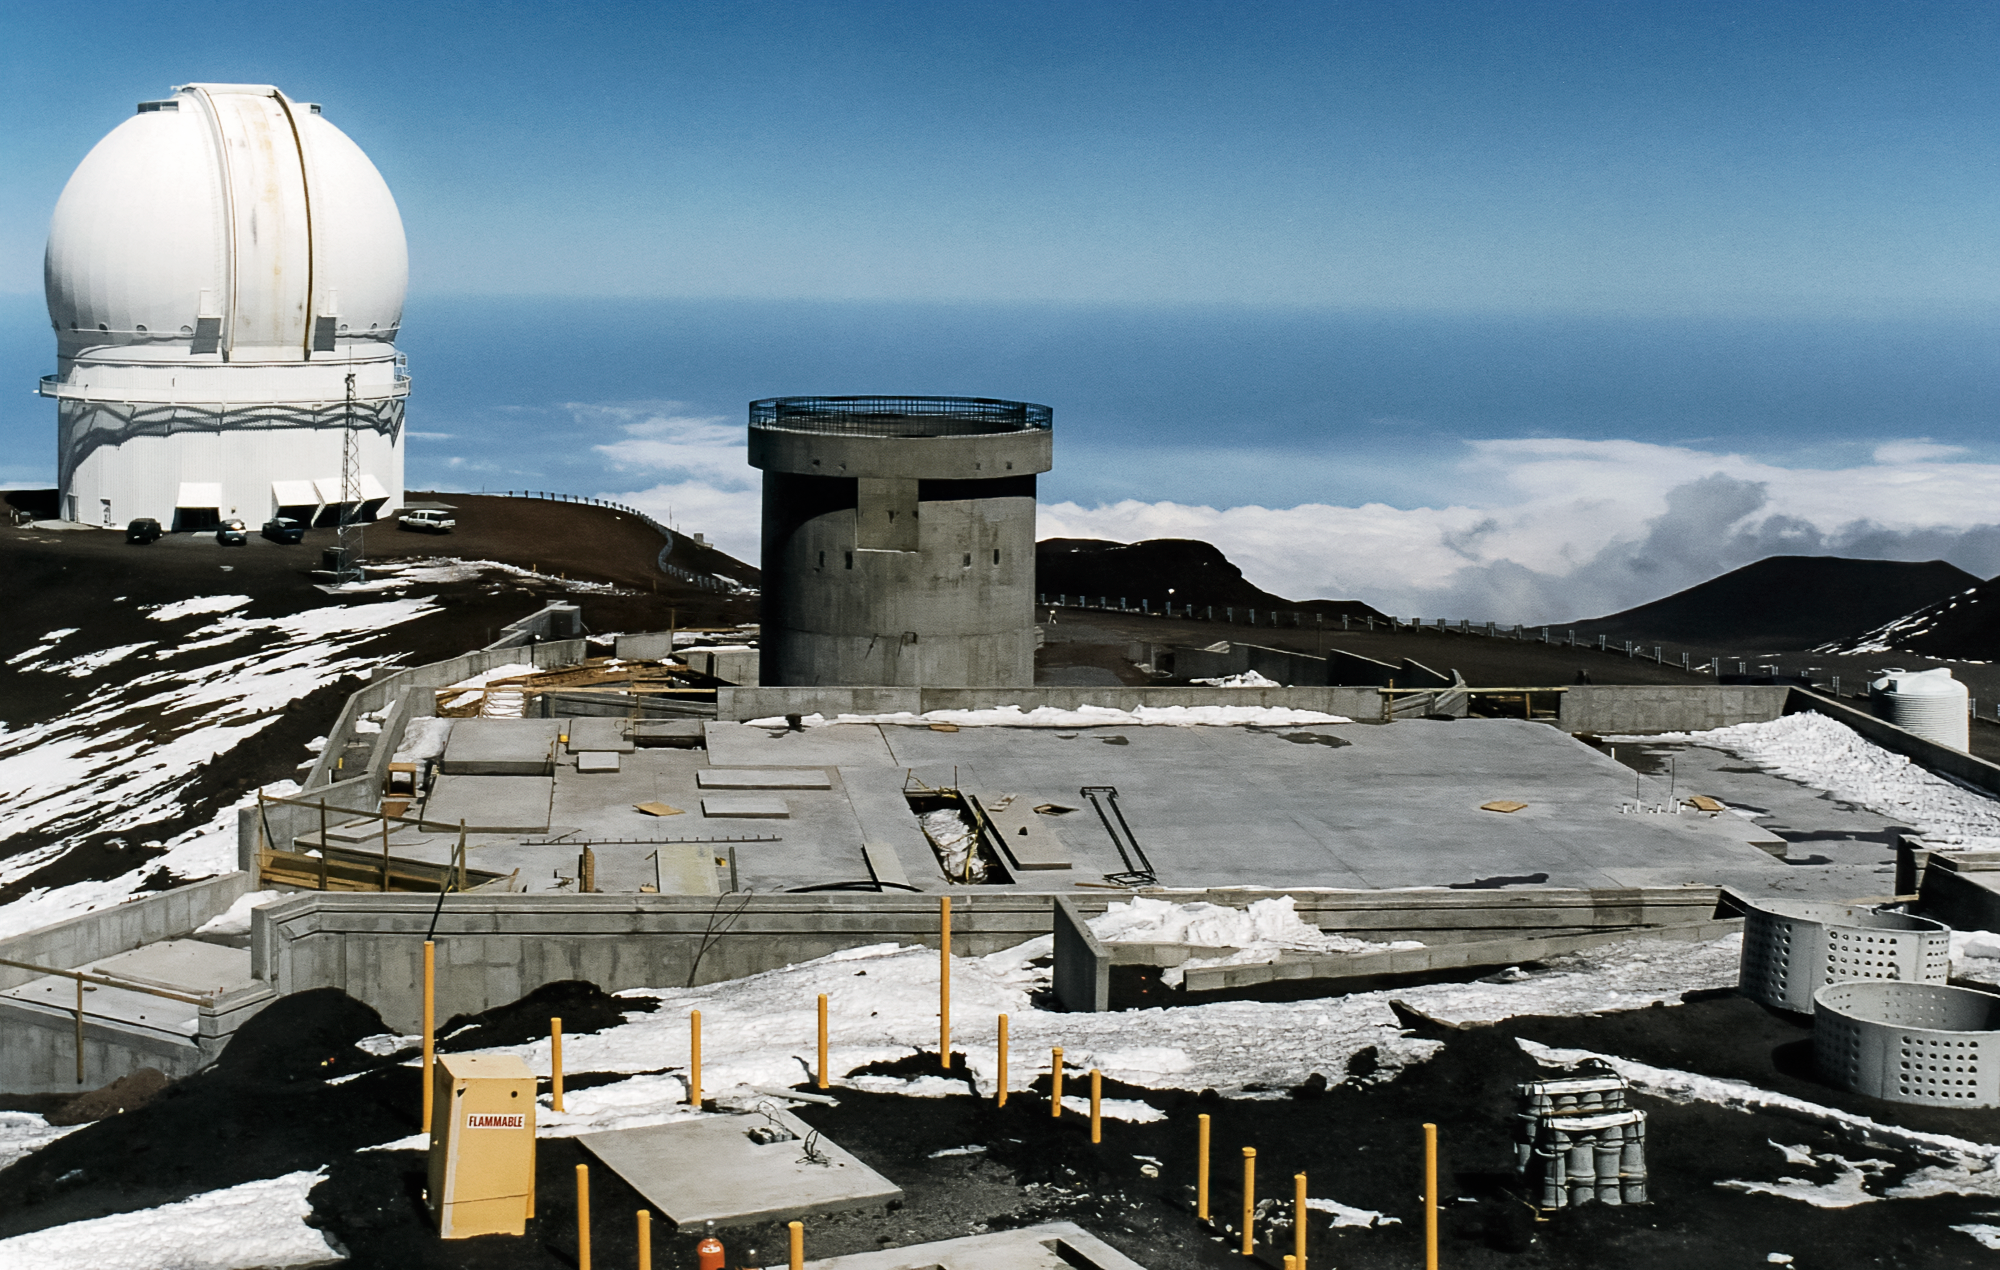

Gemini North Construction

High above the blanket of clouds and near the summit of Maunakea in Hawai‘i, the construction of the Gemini North telescope is in progress. This image was taken in 1996.

Credit: NOIRLab/NSF/AURA